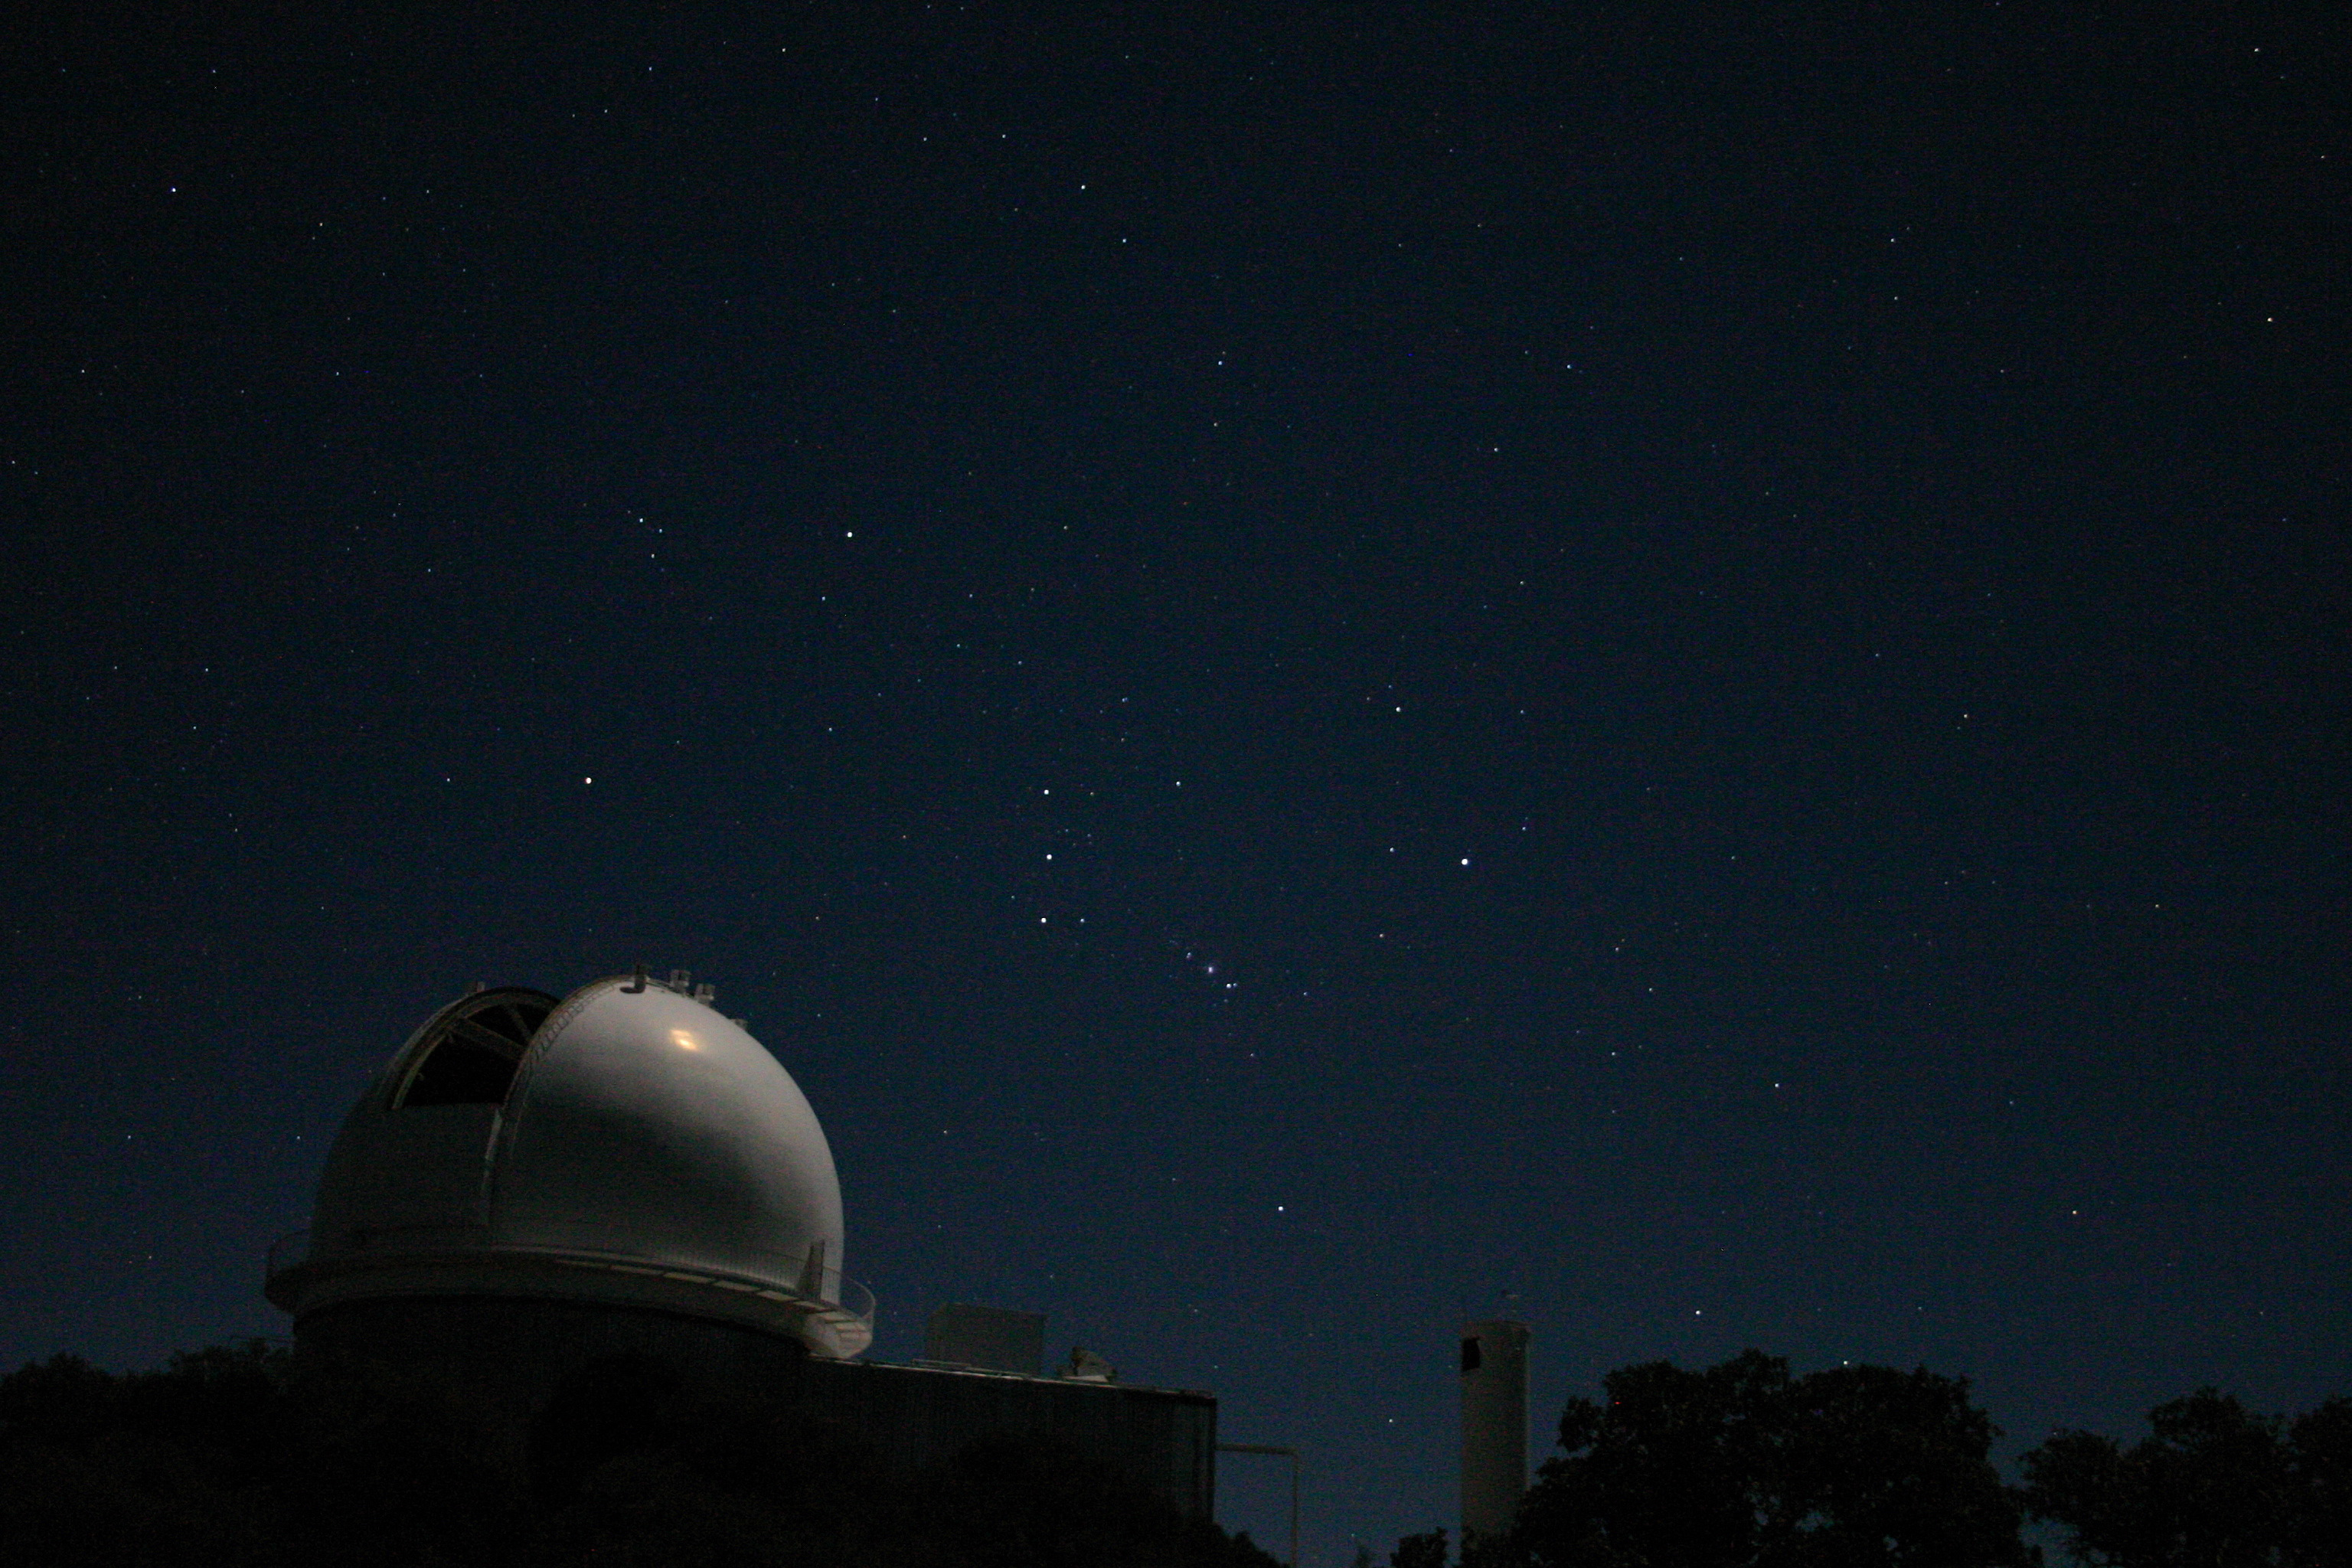

KPNO 2.1-meter with Orion

The constellation of Orion is here seen rising over the Moon-lit 2.1-meter and Coude Feed telescopes at the Kitt Peak National Observatory.

Credit: Phil Massey, Lowell Obs./NOIRLab/NSF/AURA/